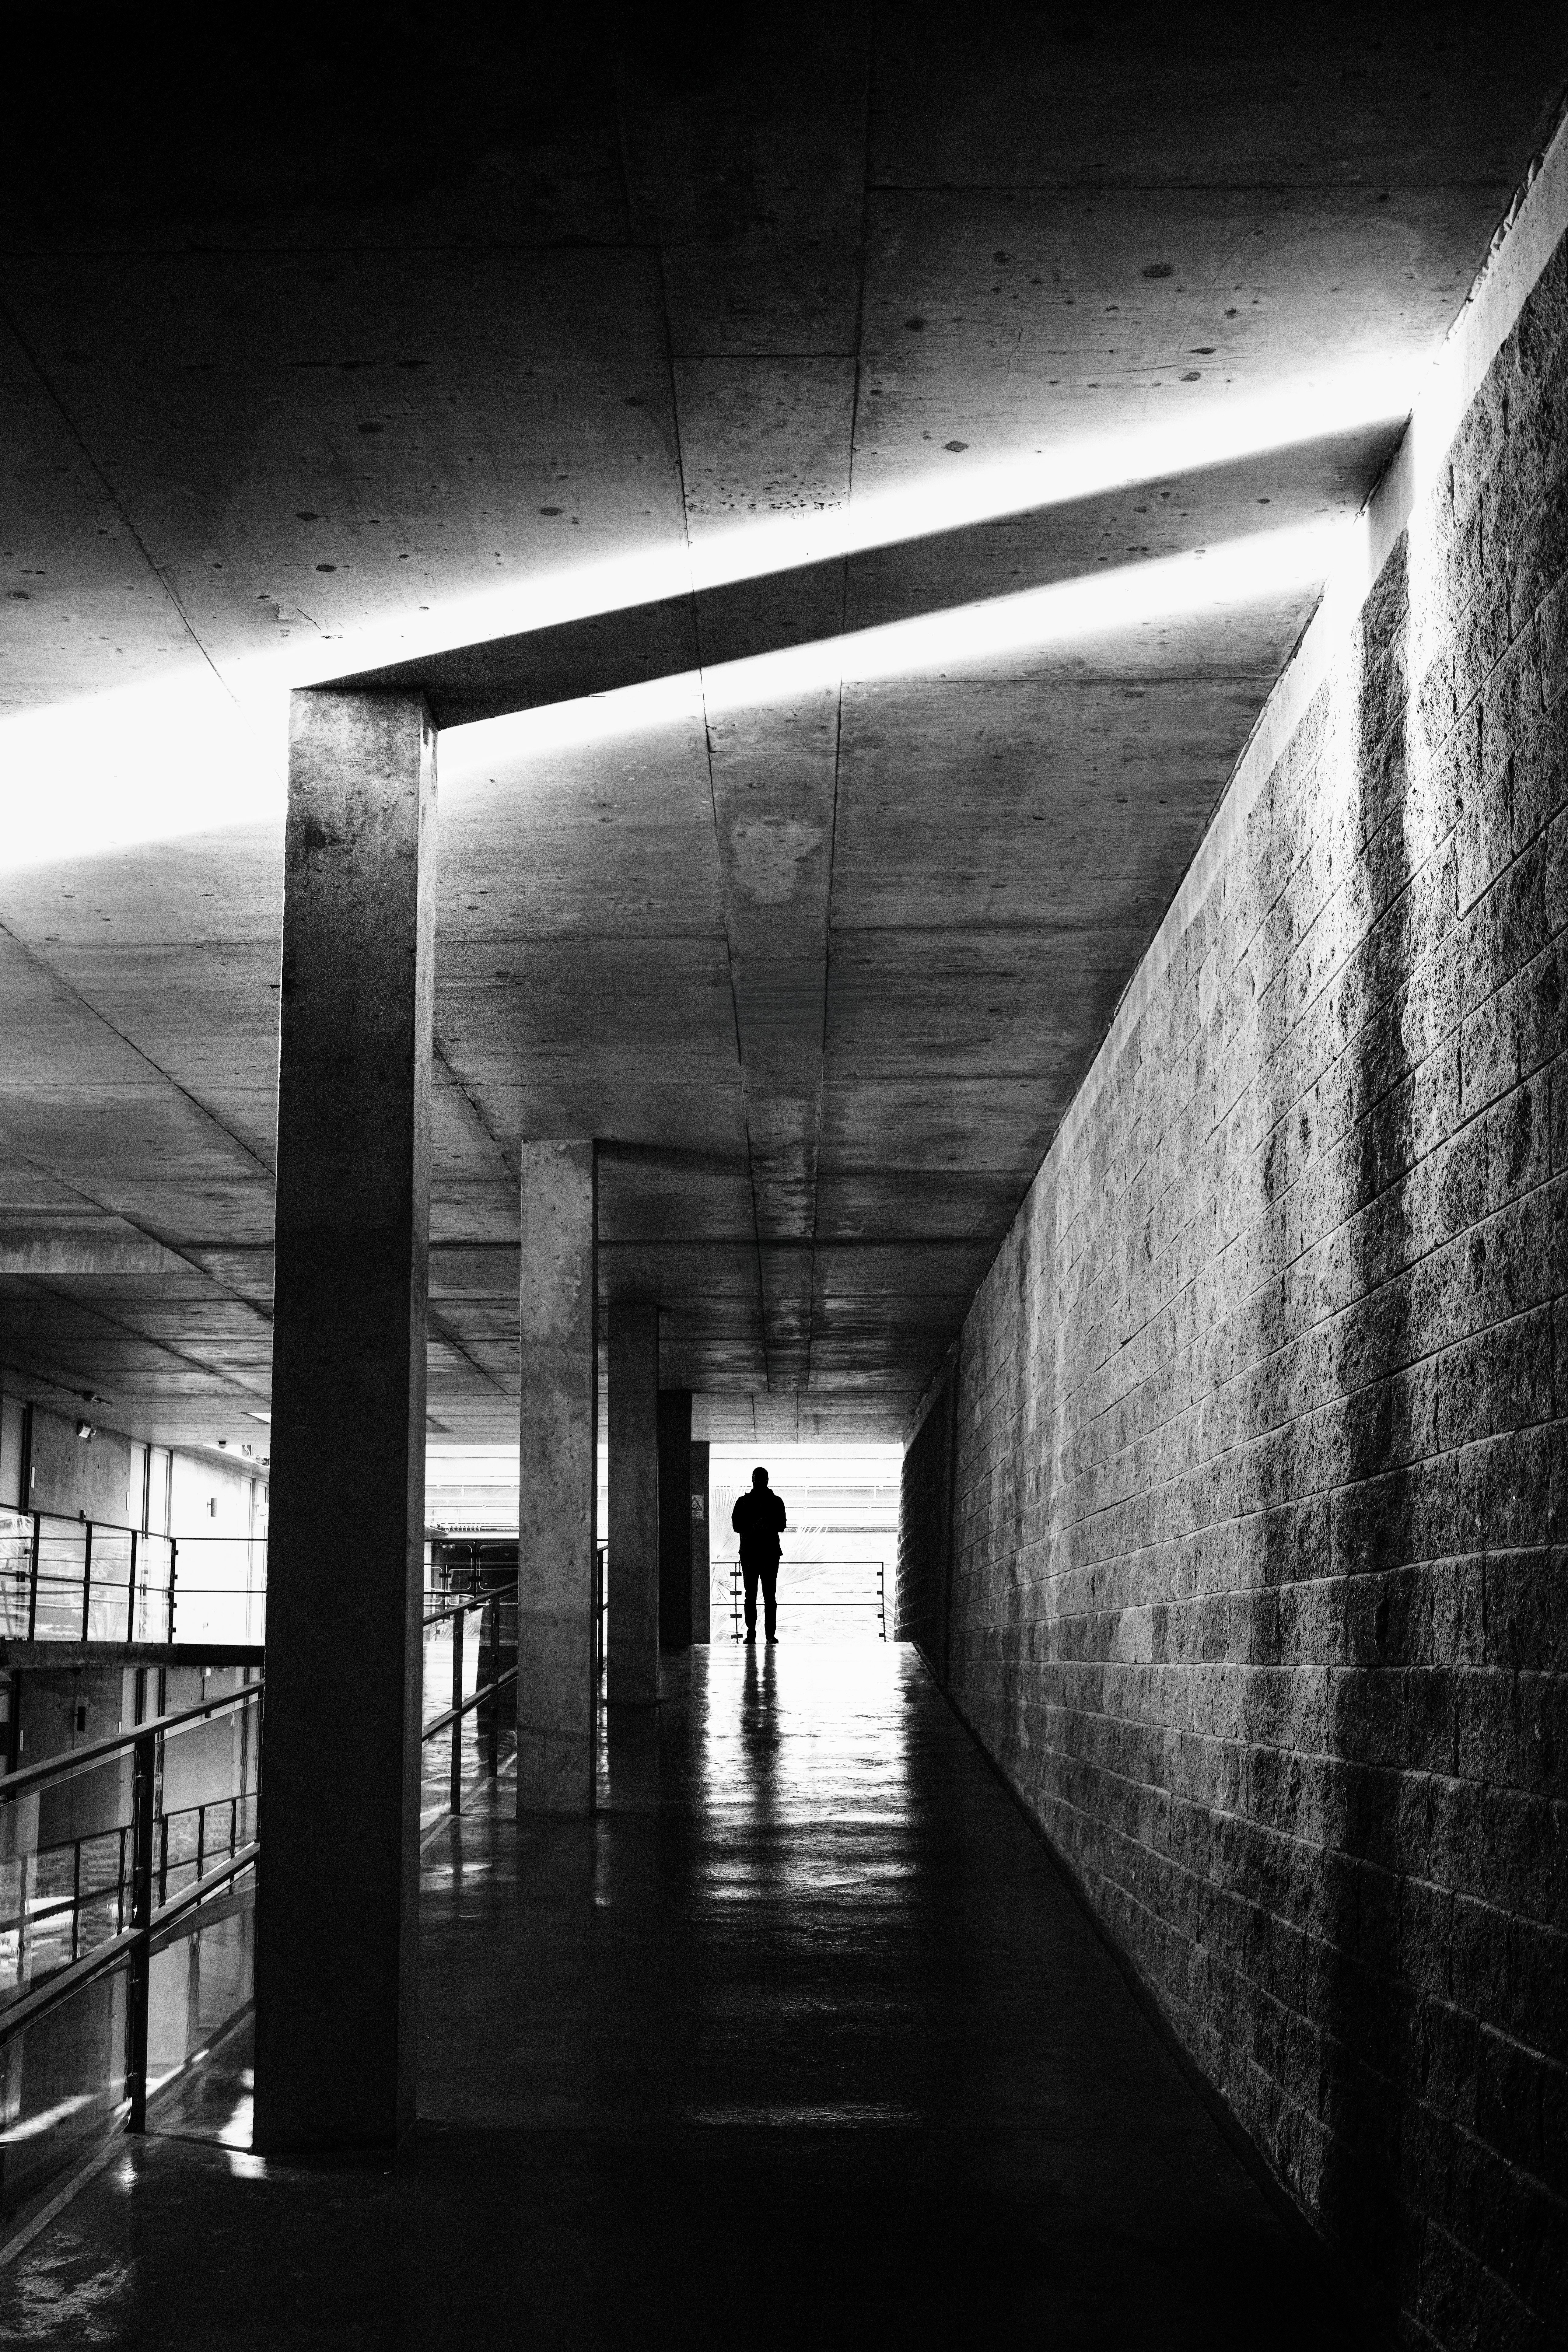

The night shift begins

At ESO’s Paranal Observatory in Chile, sunset does not mark the end of the day. Instead, it signals the beginning of a night under the stars. Today’s Picture of the Week comes from the Residencia, a home away from home for astronomers and other staff members working in shifts at the remote Atacama Desert site. In this photo, the last rays of sunlight slice through one of the Residencia’s corridors, casting lines of light and shadow across the concrete interior. At the far end of the ramp, a solitary figure stands in the light, framed between day and night.

ESO staff astronomer and photographer Luca Sbordone spotted this scene as he returned from dinner before heading to the telescopes for a night of observing. Knowing that the angle of the shadows would only last a few minutes, he ran to fetch his camera and recruited a colleague to add a human element to the image.

The Residencia is the part-time home for the people who keep Paranal running. Built partly below ground and designed to blend into the Atacama Desert, it offers shelter from one of the driest environments on Earth. Natural daylight reaches its central spaces through a 35-metre-wide dome and several skylights. Each day as daylight fades, a night of observations begins.

Credit: L. Sbordone/ESO